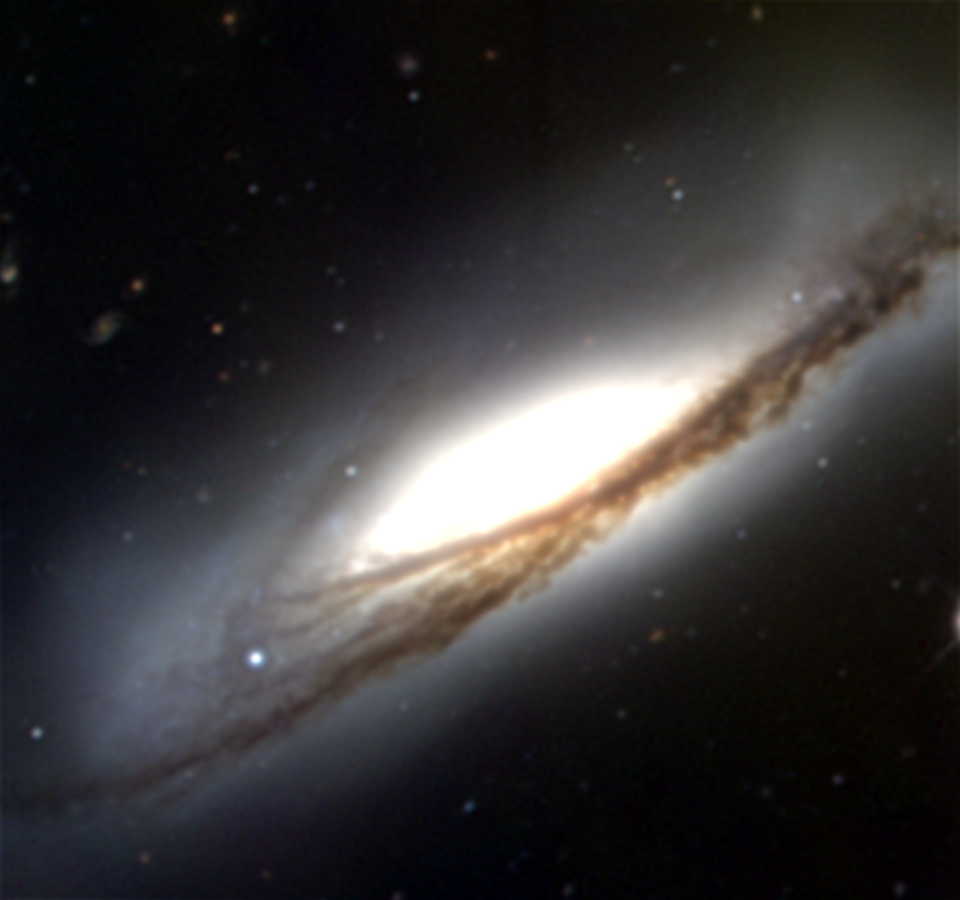

NGC 3190

NGC3190, a spiral galaxy of type SA(s)a in the constellation Leo, was imaged during engineering work at the KPNO Mayall 4-meter telescope in January of 2001. The large size of the telescope and the smaller format imager used for test work combine to make the field of view only just the size of the galaxy itself. Multiple exposures on this faint galaxy took a total of 3000s in the blue (B) band, 2000s in green (V) and 1000s in red (R). NGC3190 in fact forms a small group (Hickson 44, Arp 316) with NGC3193 to the east, NGC3187 to the west, and NGC3185, significantly further away to the southwest. Interestingly, NGC3189 refers to the south-west (lower right) part of NGC3190. The strong dust lane down the middle apparently misled the catalog compilers into giving it two separate numbers. NGC3190 also contains an active galactic nucleus.

Credit: Hillary Mathis/NOIRLab/NSF/AURA